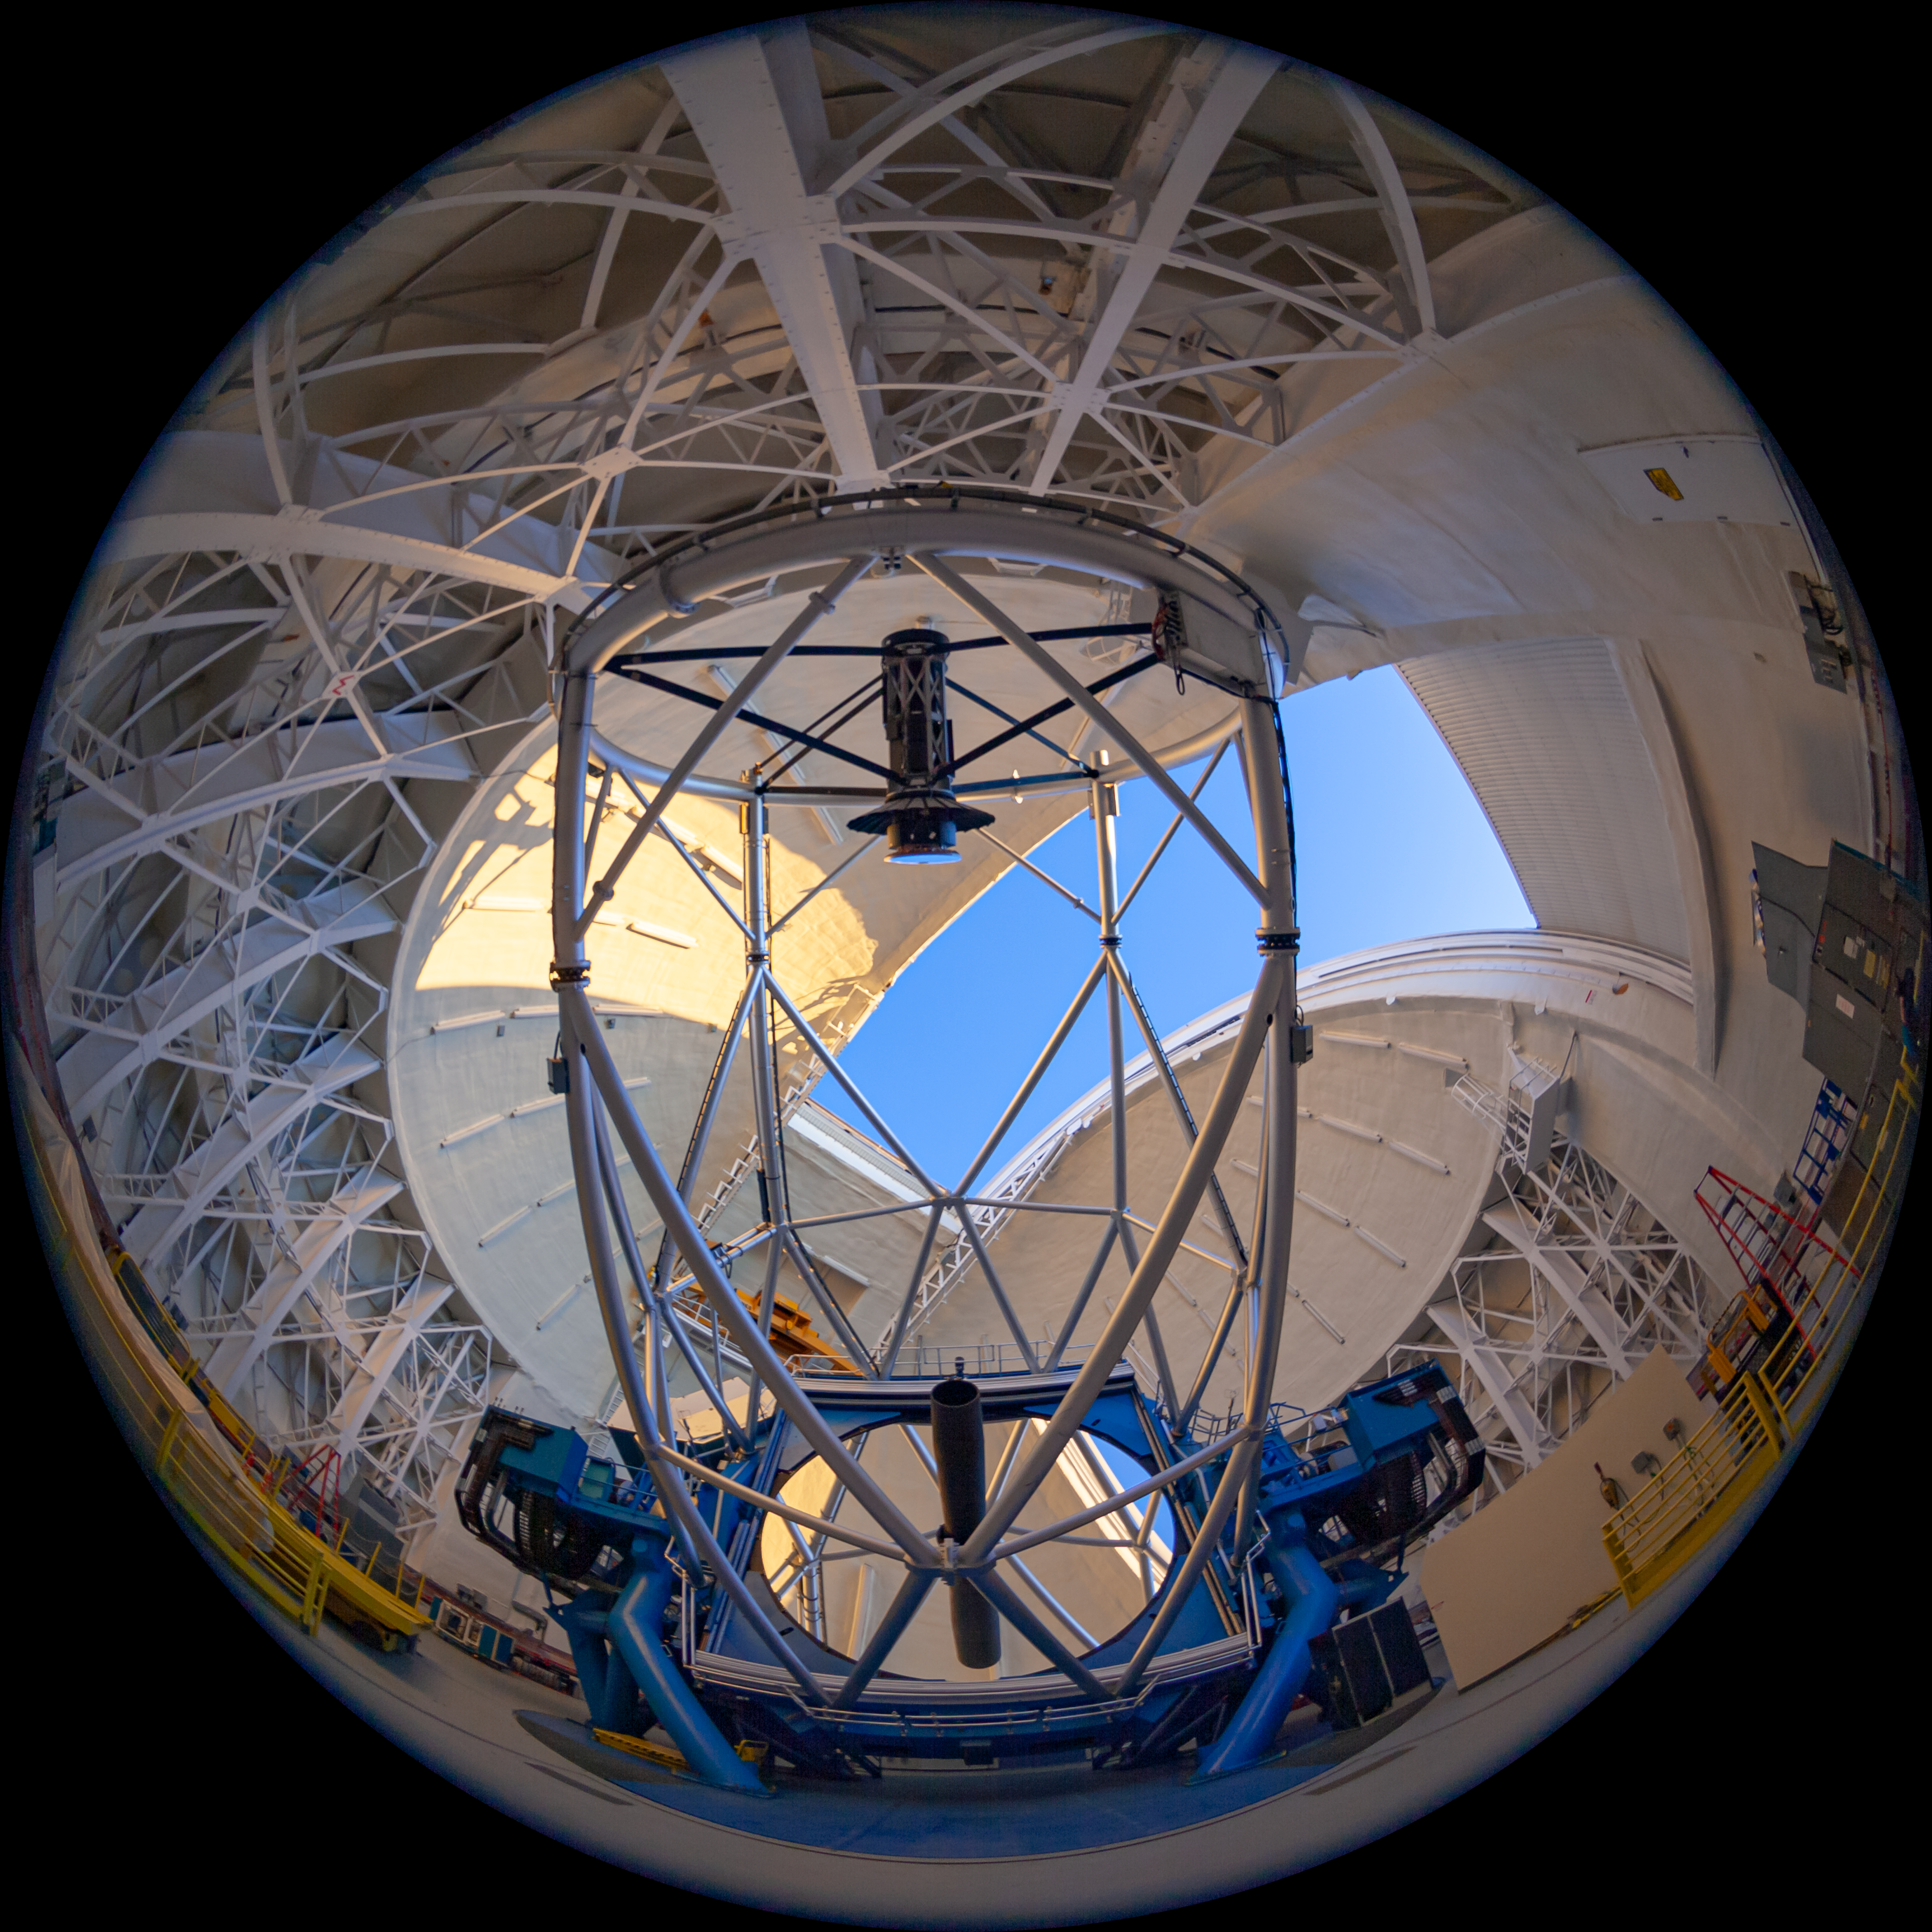

Gemini North telescope

Fulldome view of the Gemini North Frederick C. Gillett Telescope. This image is part of a sequence comprising the 360º virtual tour.

Credit: International Gemini Observatory/NSF NOIRLab/AURA/J. Pollard